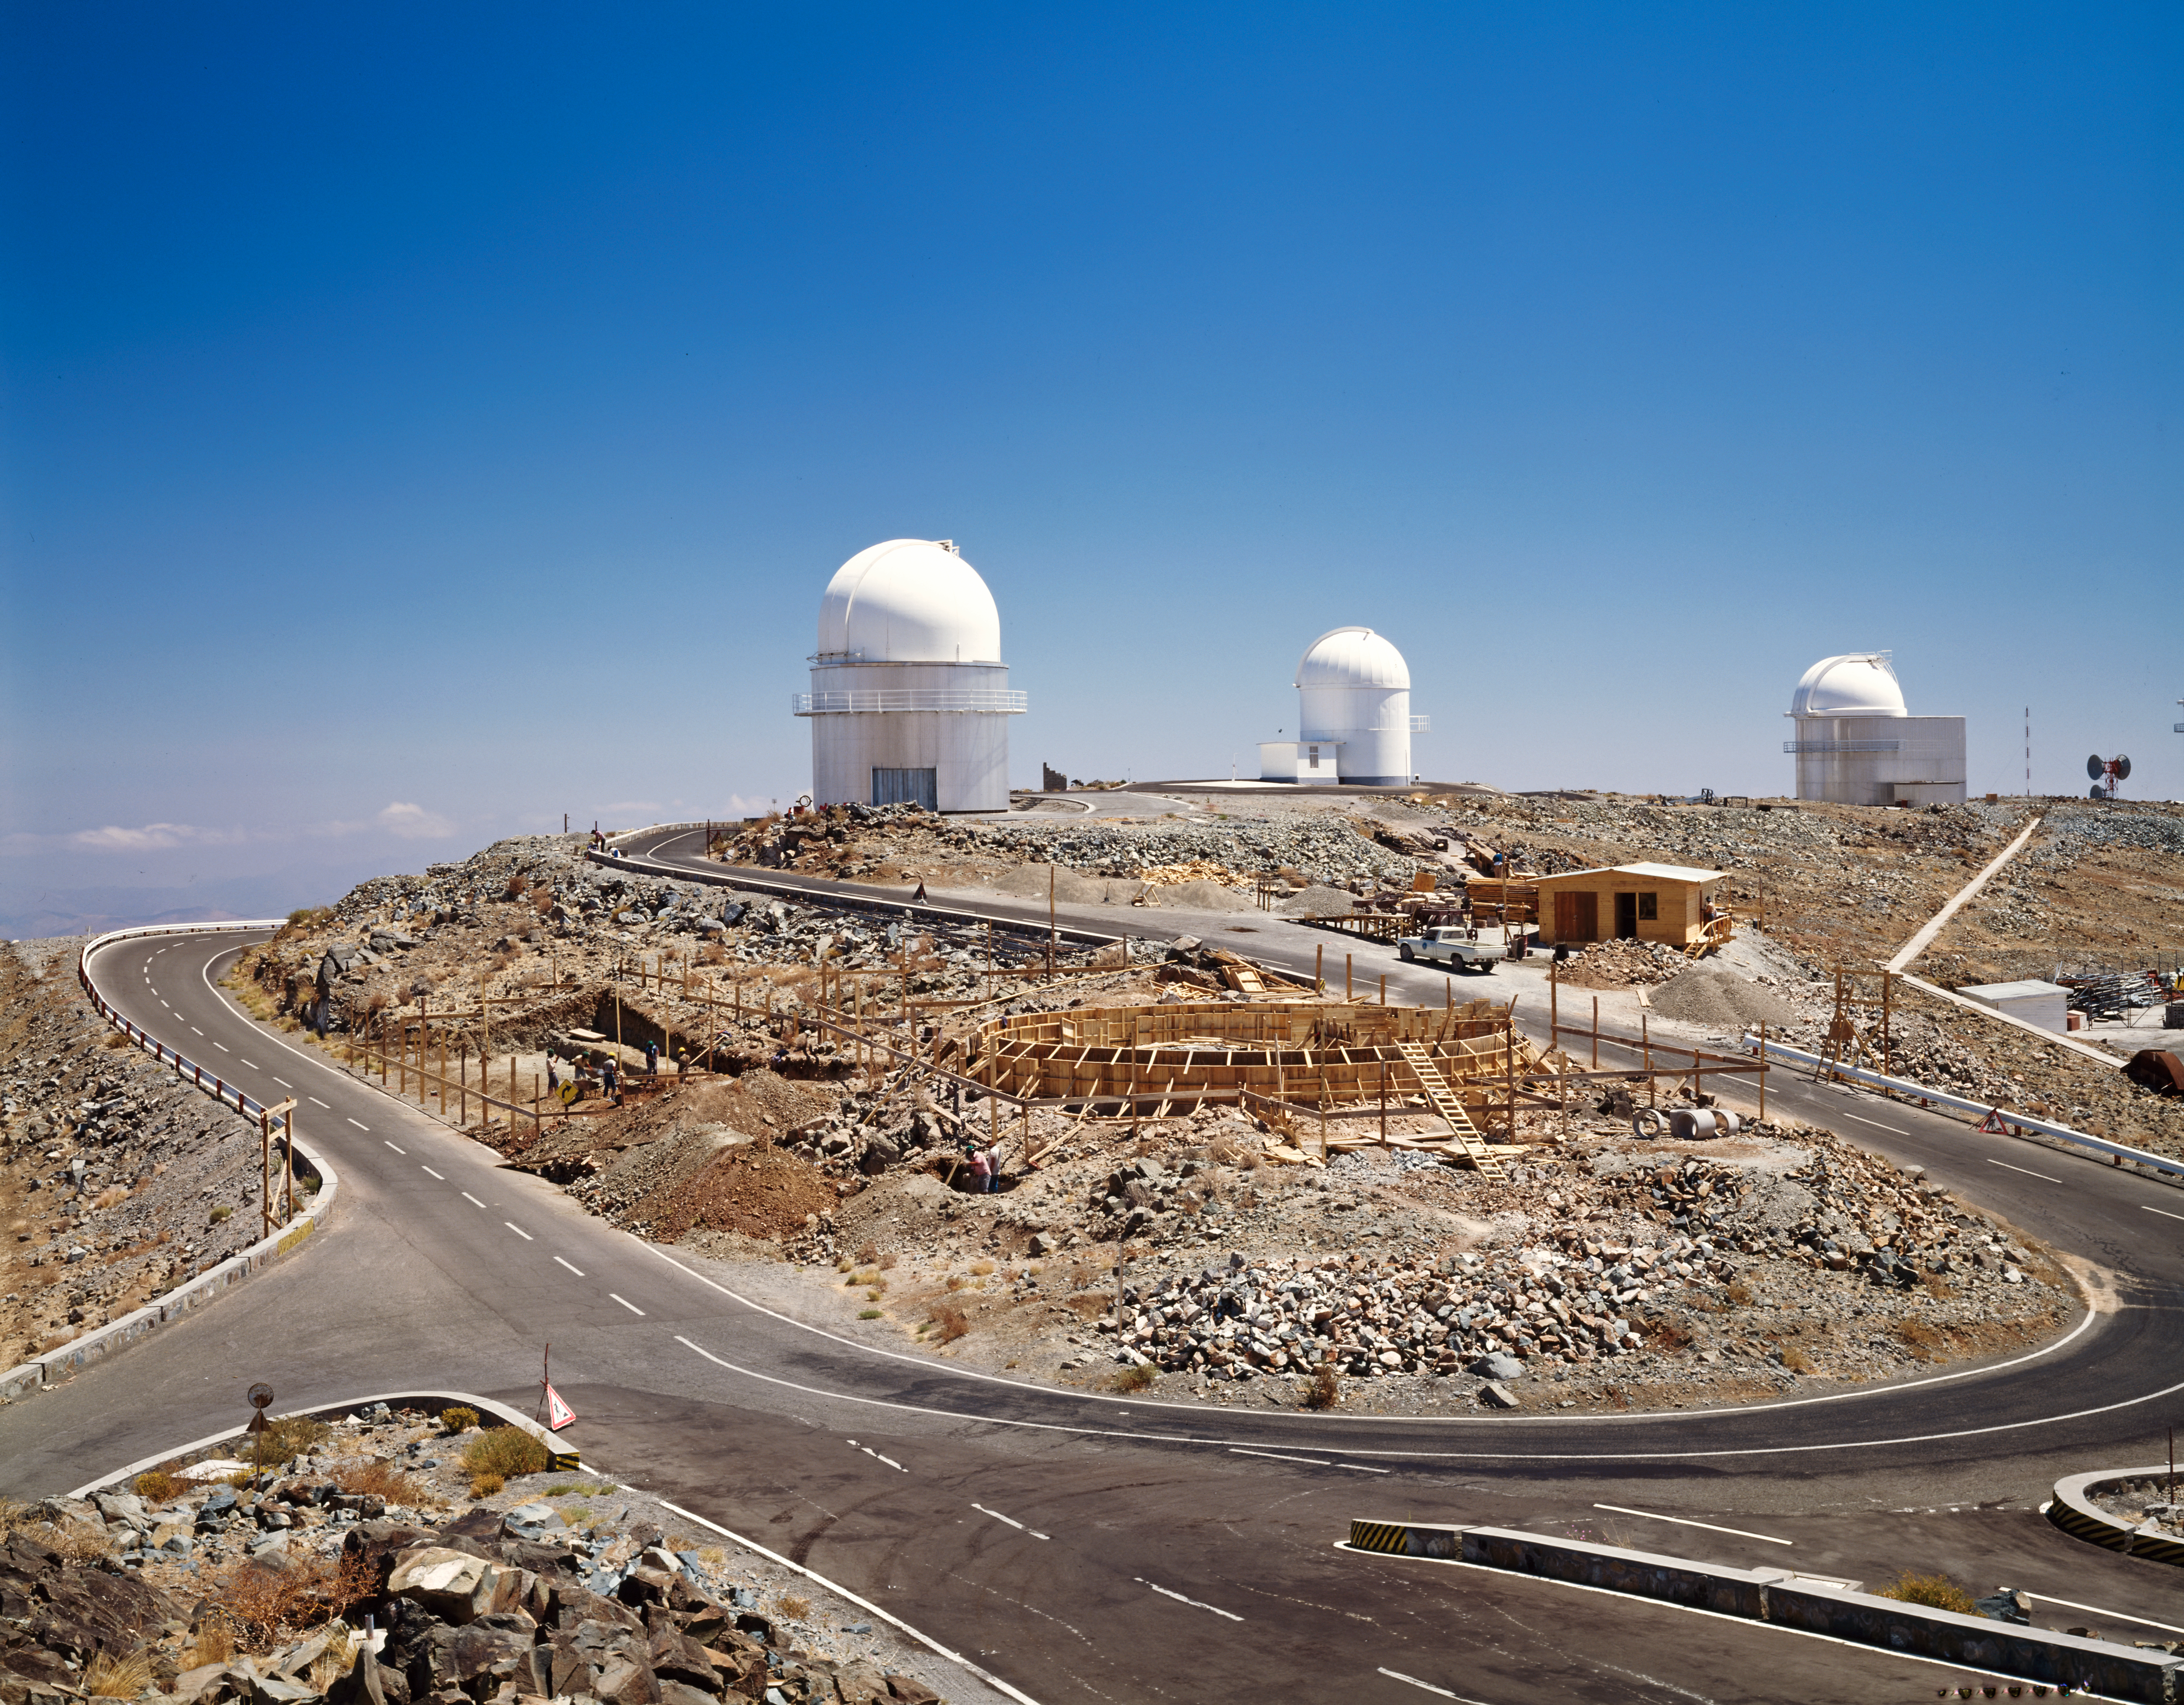

MPG/ESO 2.2-metre telescope work-in-progress

Constructing the MPG/ESO 2.2-metre telescope at La Silla.

Credit: ESO